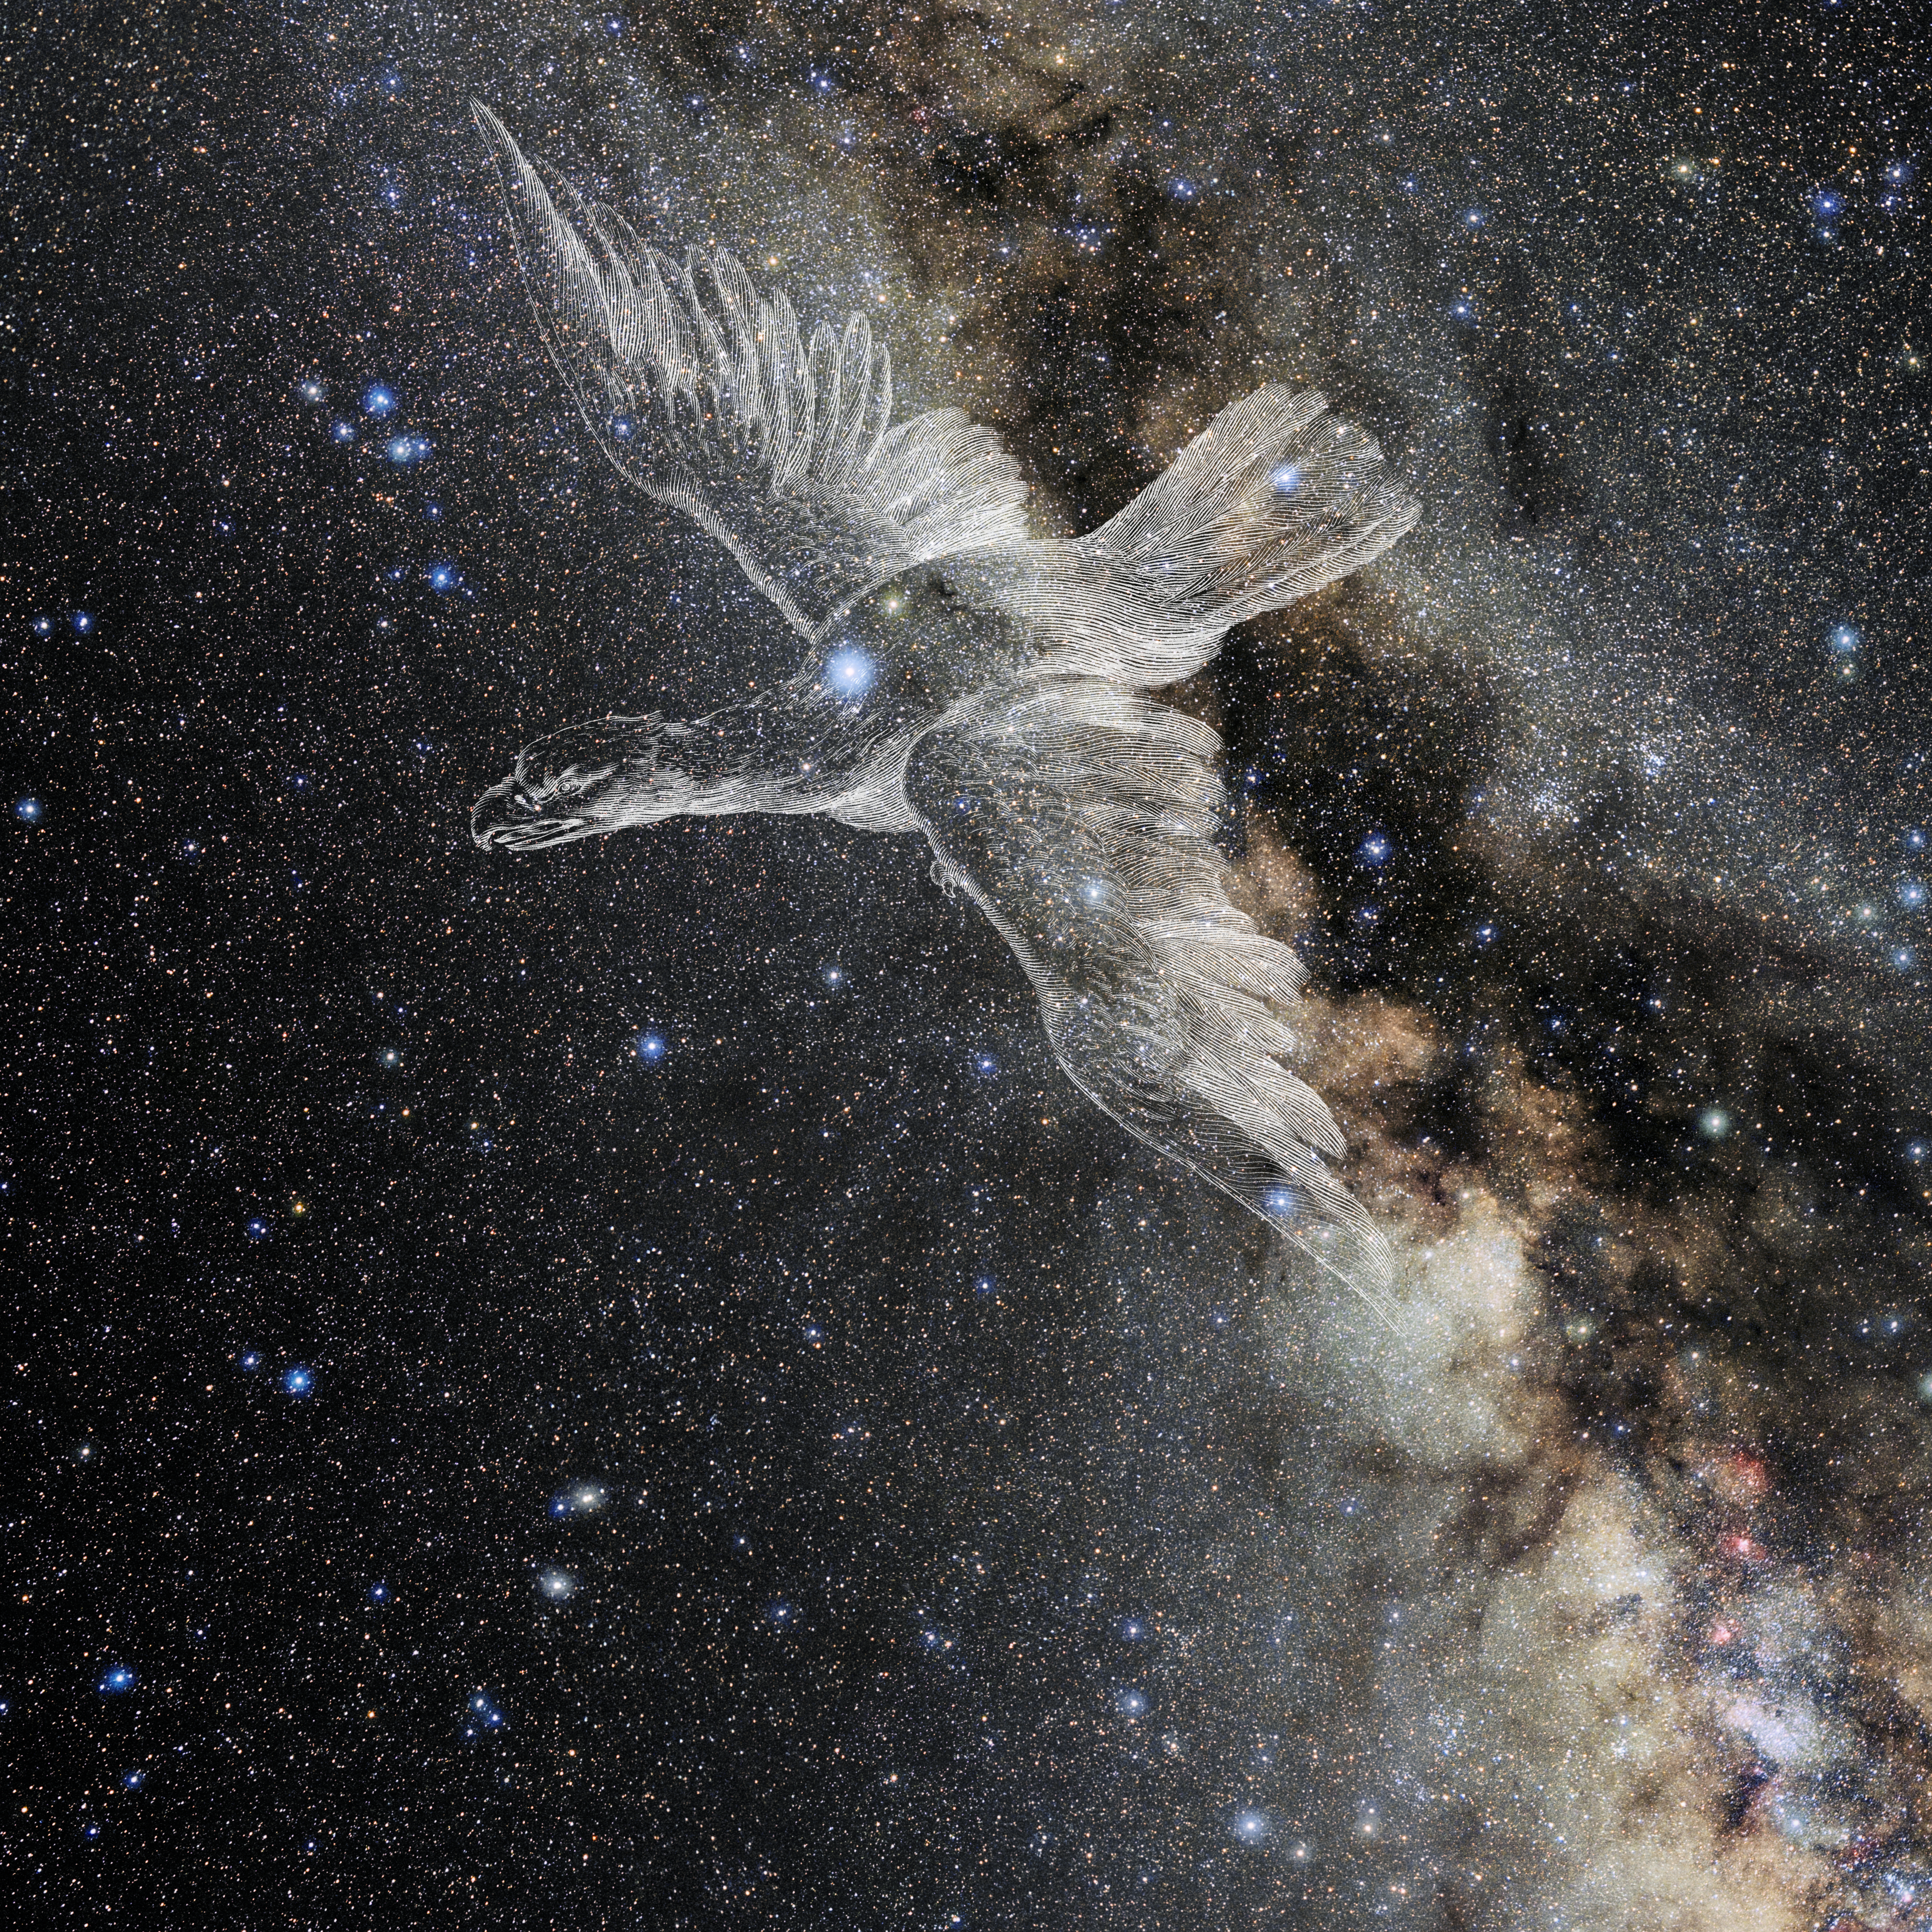

Aquila with Hevelius Drawing

Photo of the constellation Aquila from NOIRLab's 88 Constellations project showing Johannes Hevelius drawing of the constellation in Uranographia, his celestial catalogue in 1690.
Here is the version with the constellation 'stick figure' and here the unannotated version.

Credit: E. Slawik/NOIRLab/NSF/AURA/M. Zamani/J. Hevelius/NASA Universe of Learning/USNO/STScI